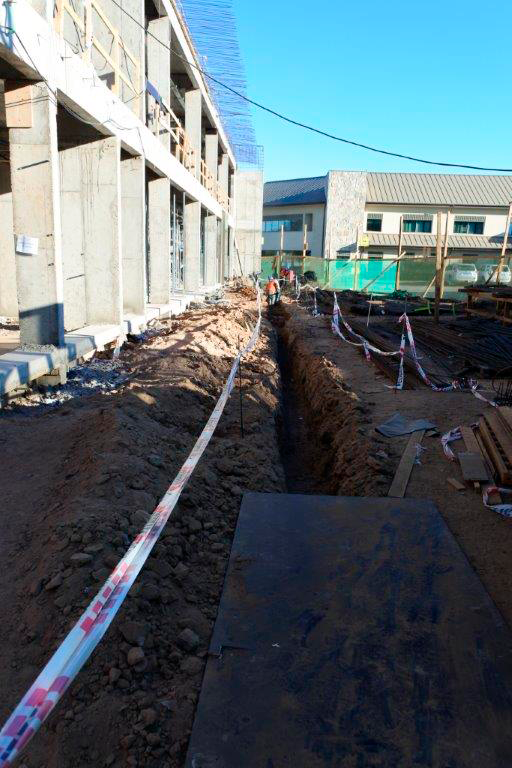

Base Facility Construction

Trenching for sewer lines.

Credit: Rubin Observatory/NSF/AURA